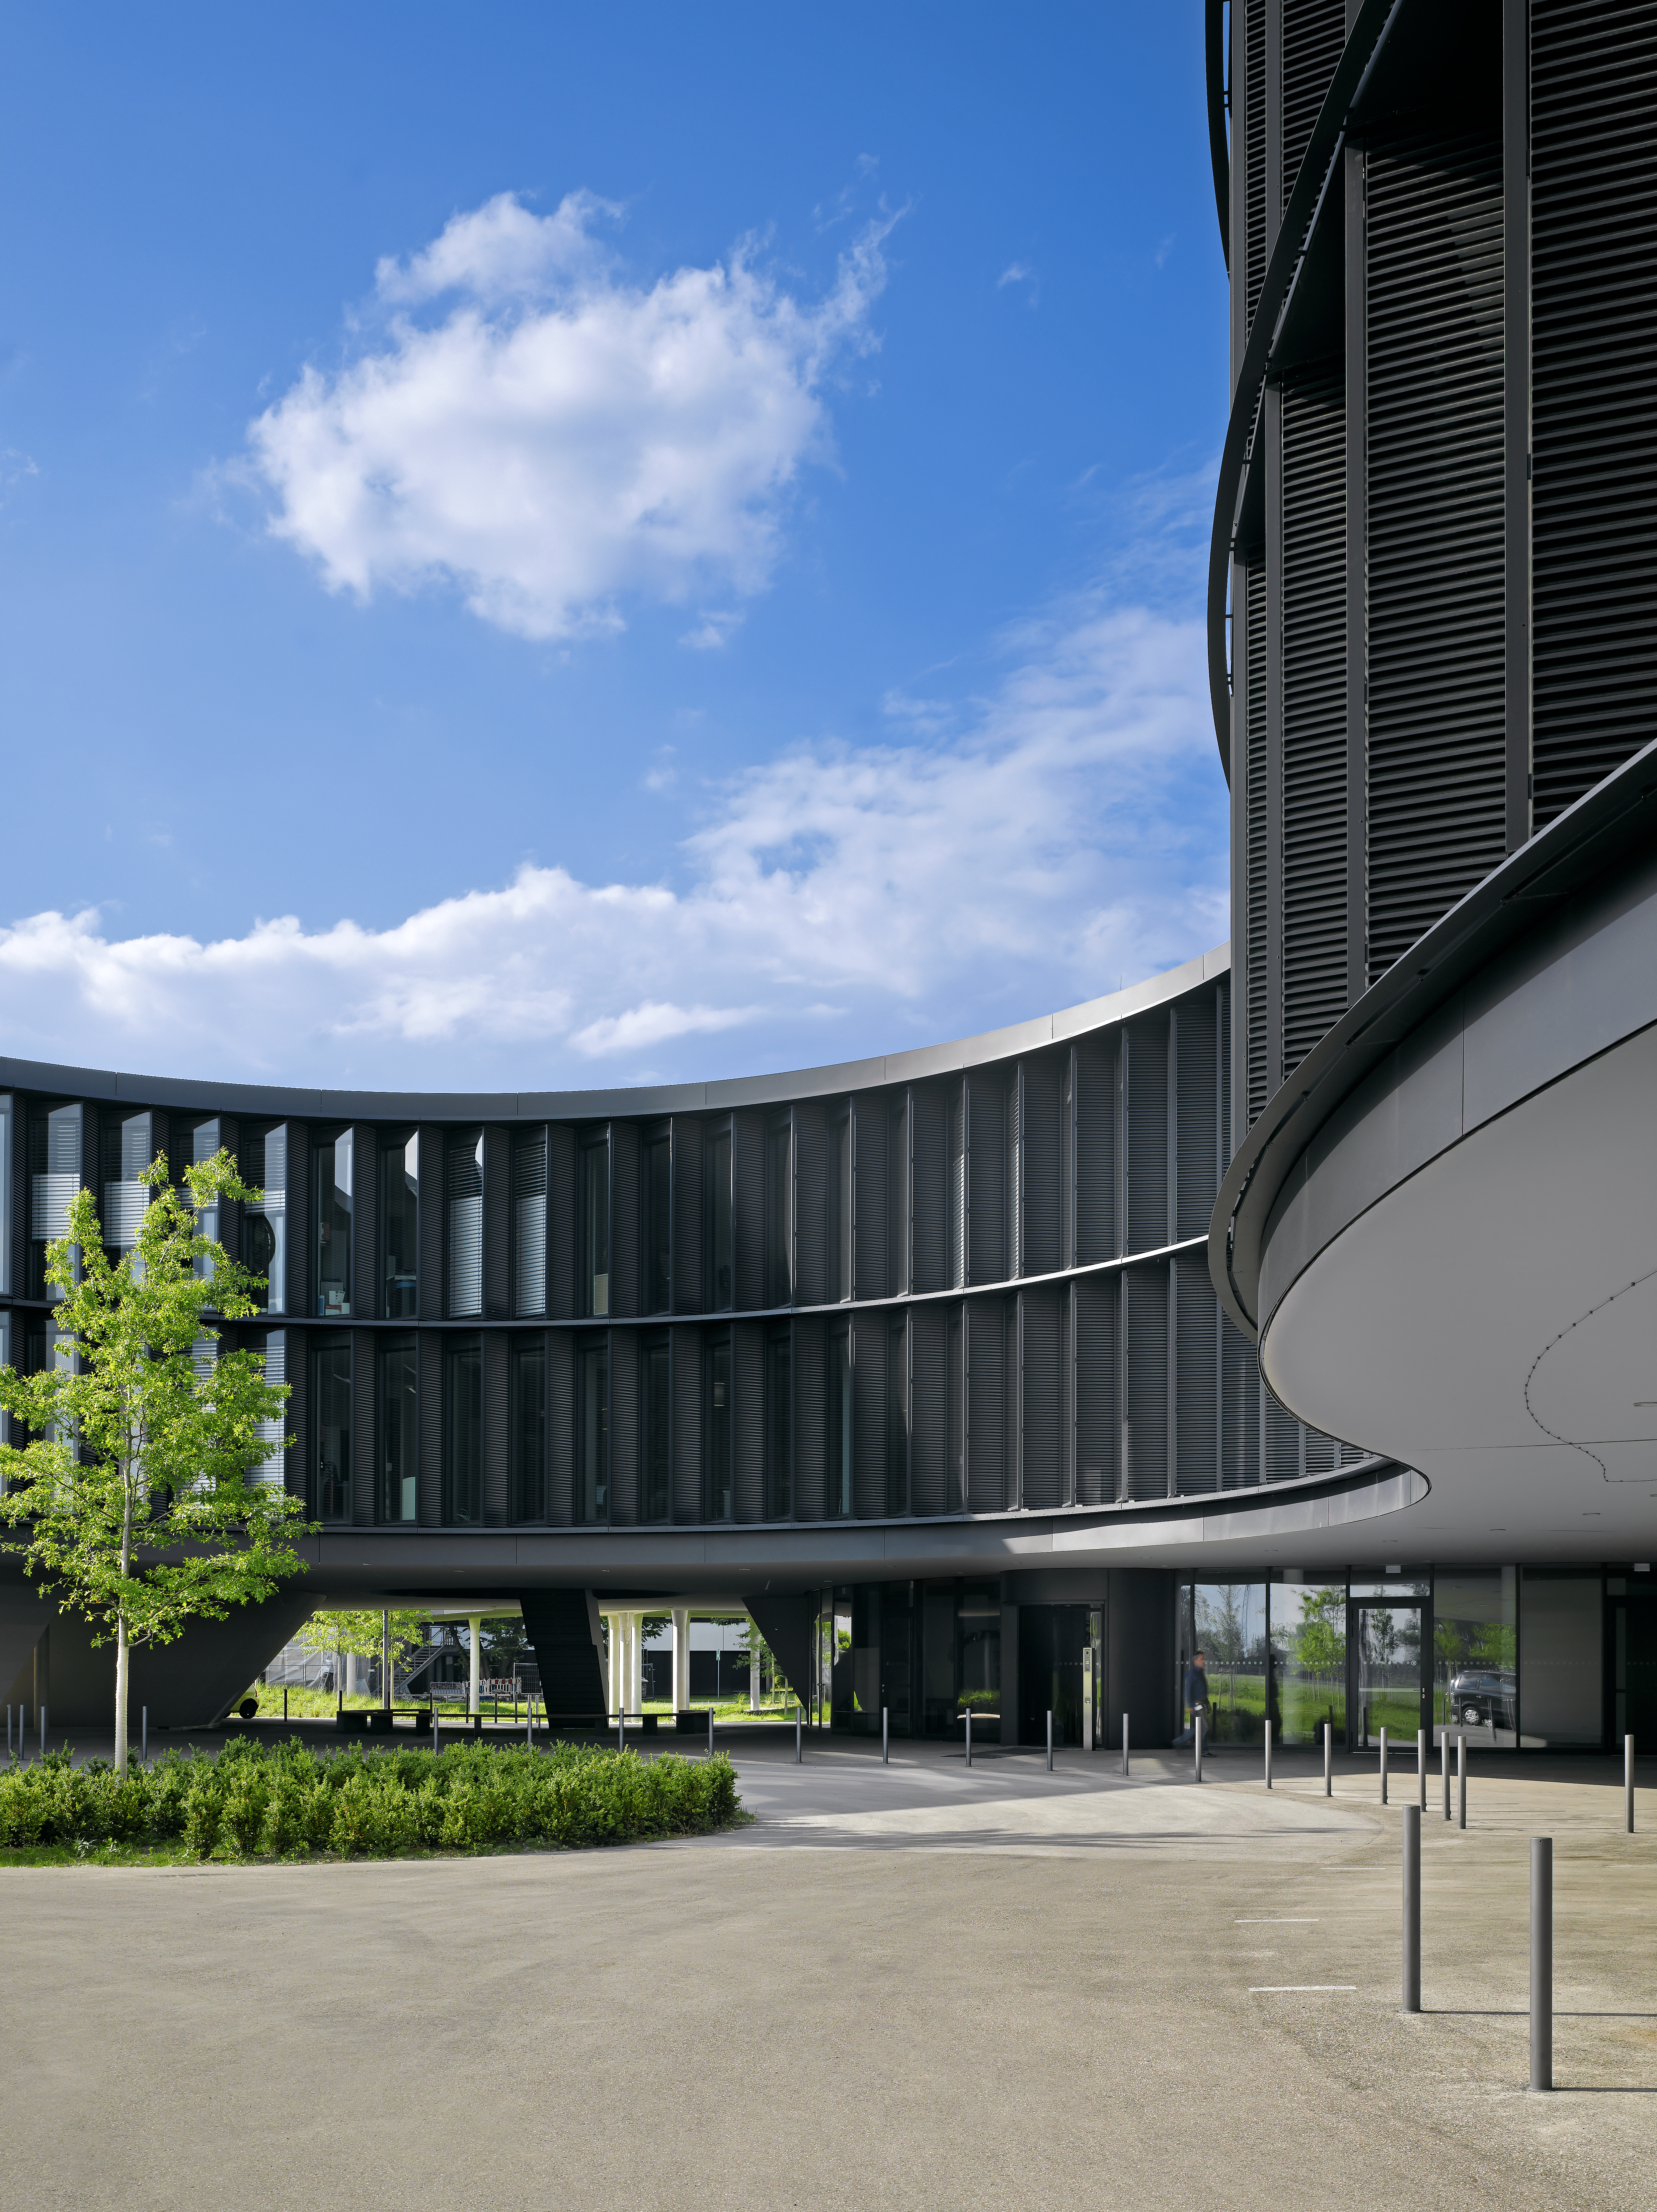

A curved new building

This image shows the curved structure of the new office building of the ESO Headquarters in Garching, Germany.

Credit: Roland Halbe/ESO